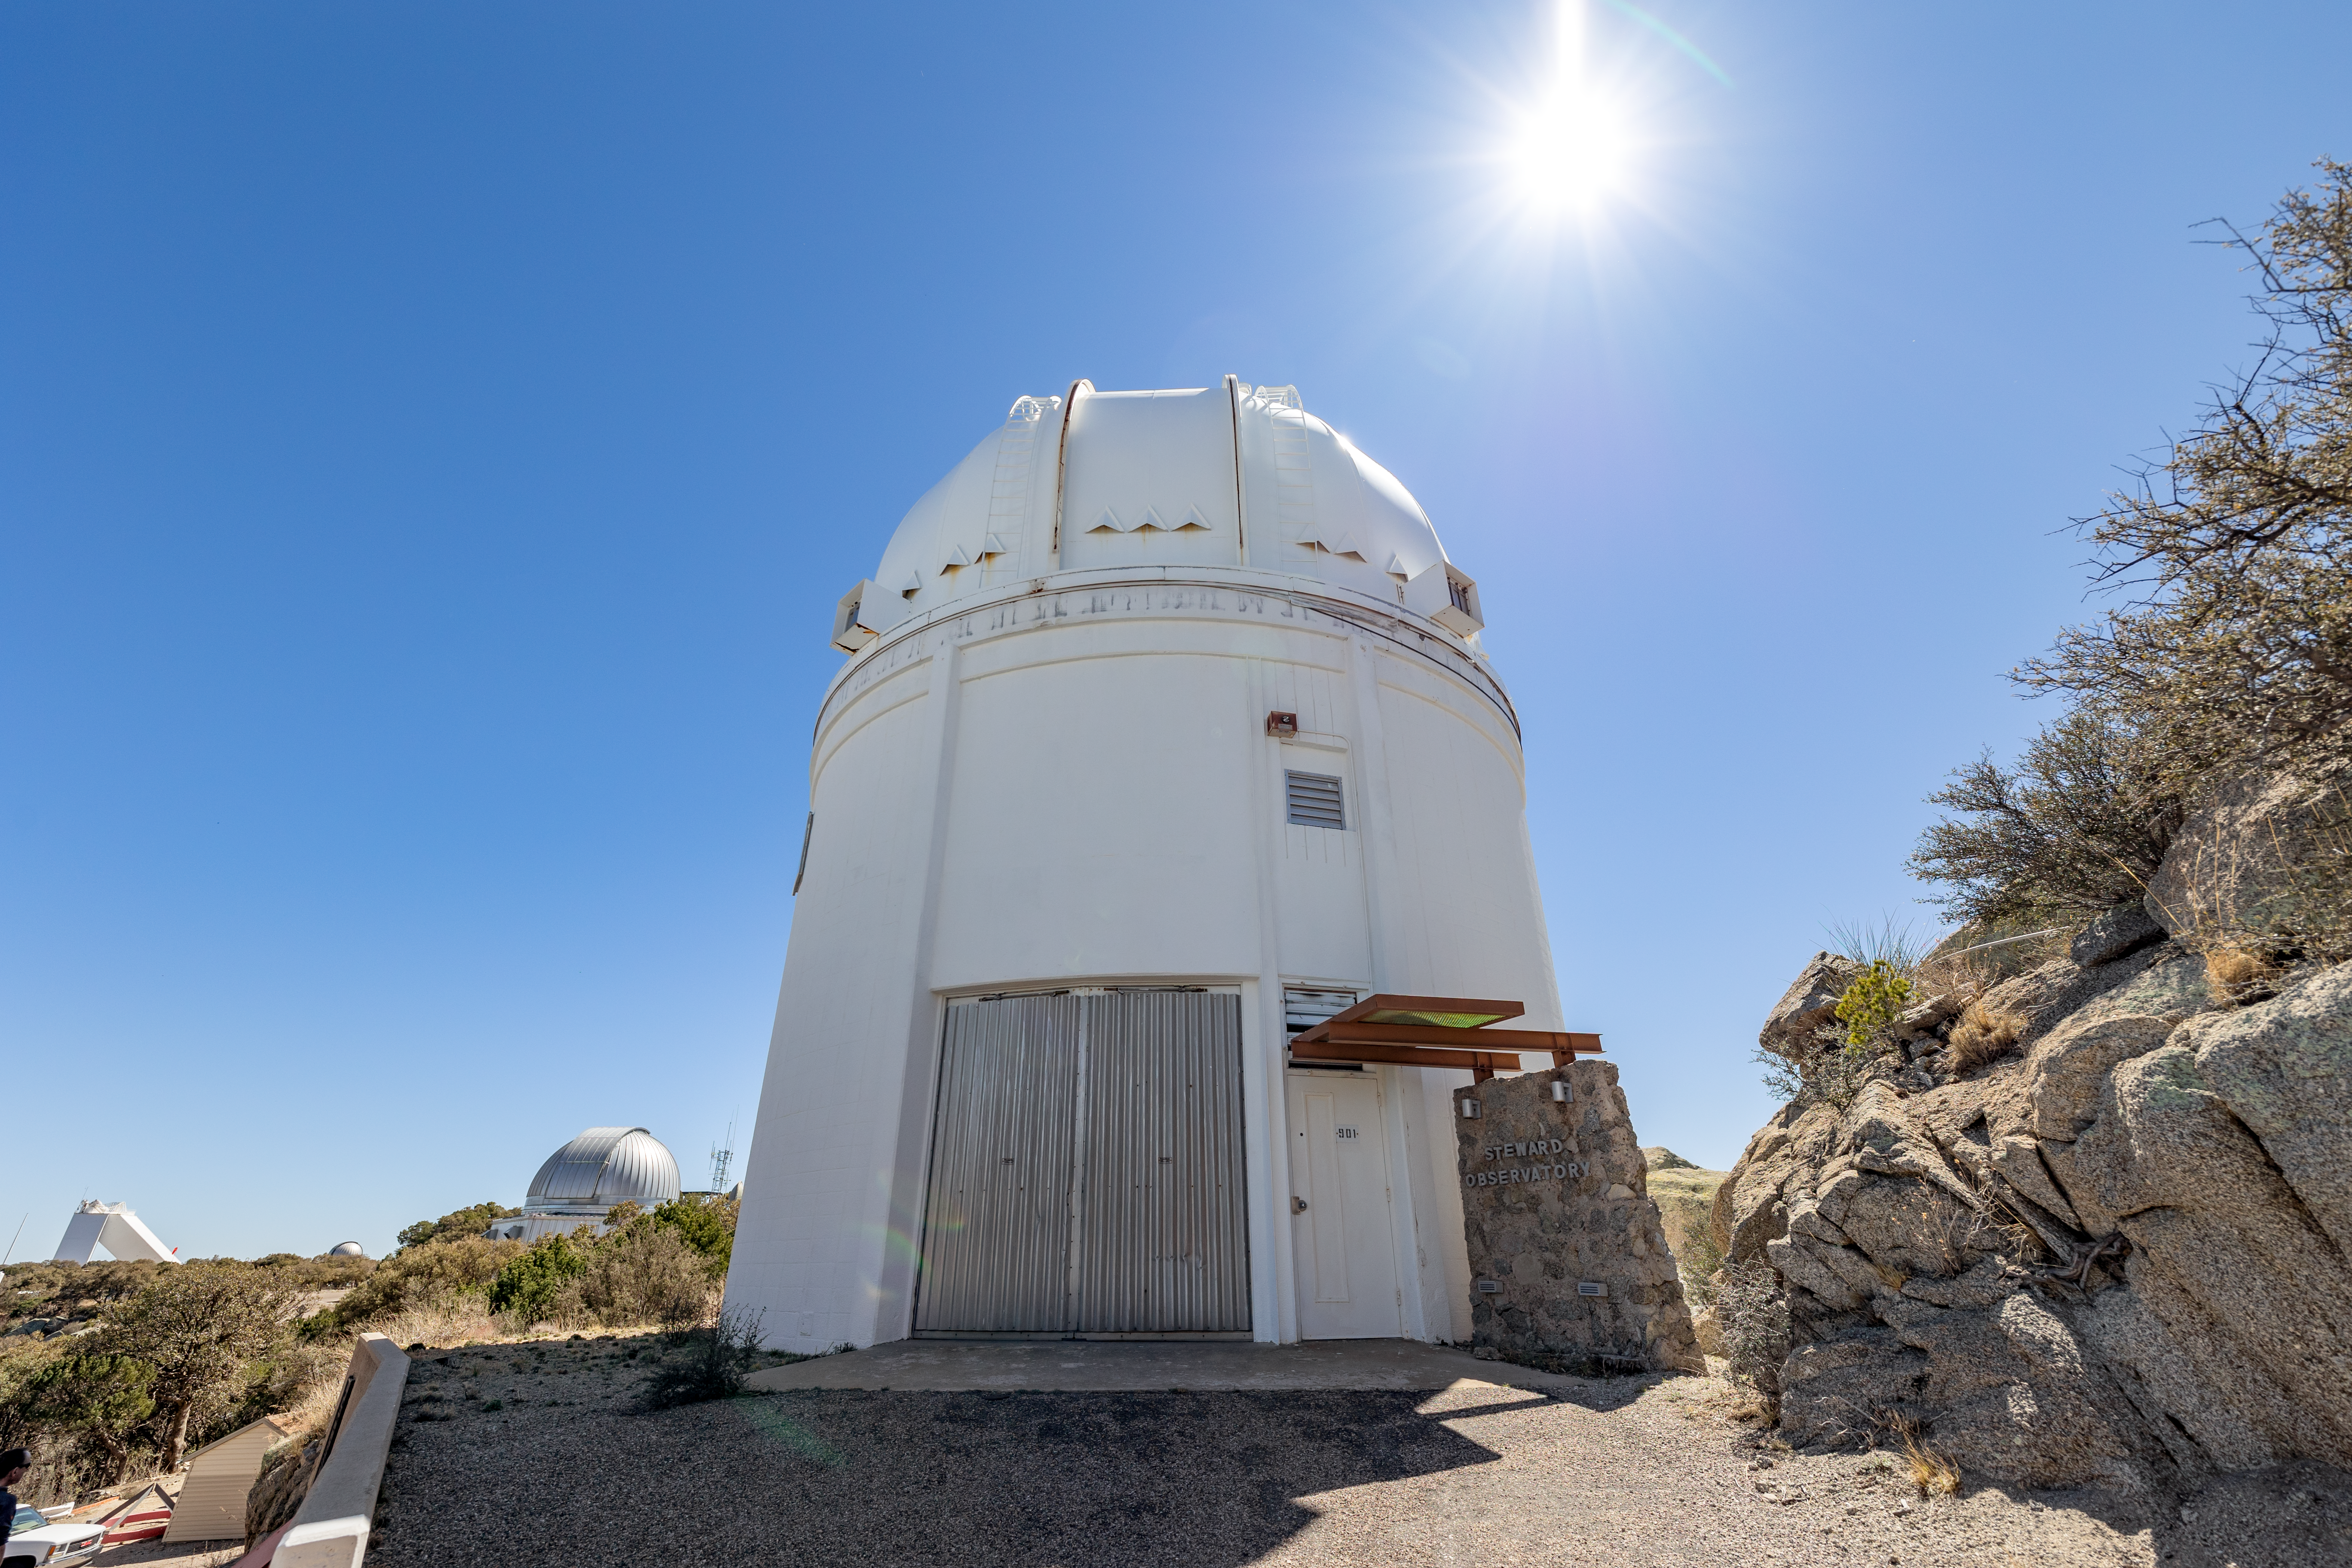

UA 0.9-meter Spacewatch Telescope

The UA 0.9-meter Spacewatch Telescope beneath the Sun on Kitt Peak National Observatory in Arizona.

Credit: KPNO/NOIRLab/NSF/AURA/T. Slovinský